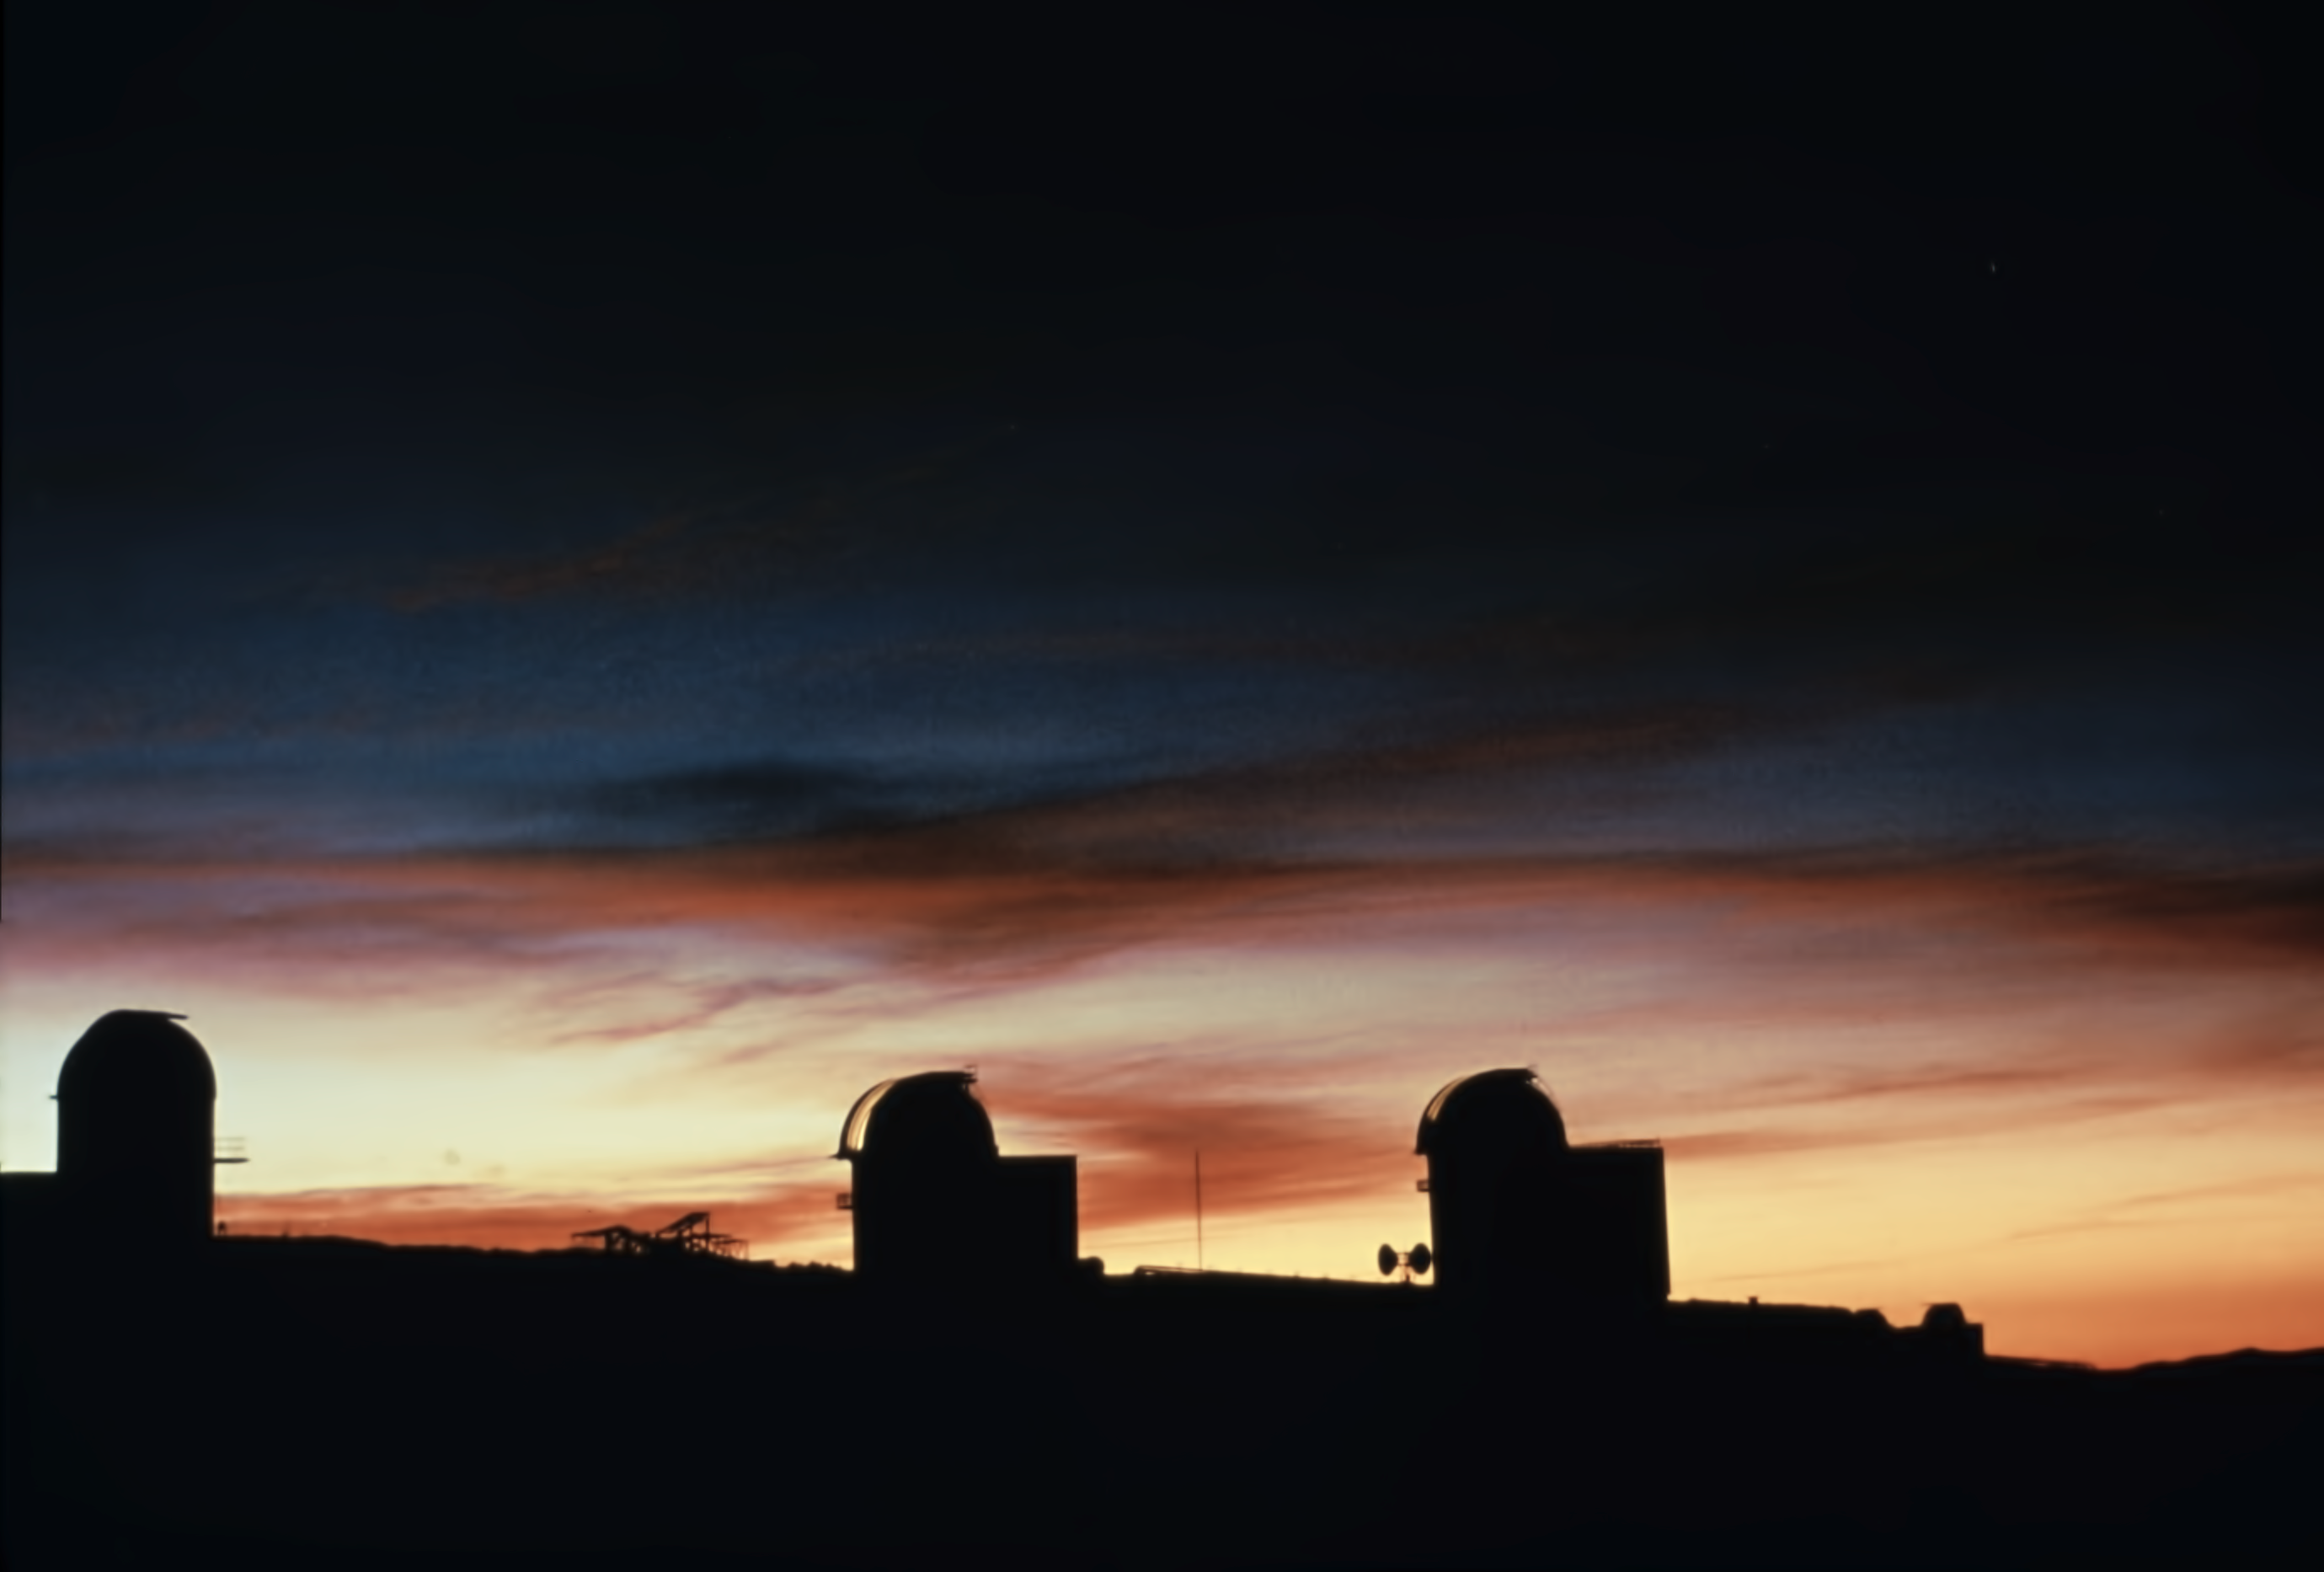

Dusk at La Silla

The "middle-sized" telescopes at sunset, at La Silla Observatory in 1980.

Credit: ESO/J.Launois/Black/Star